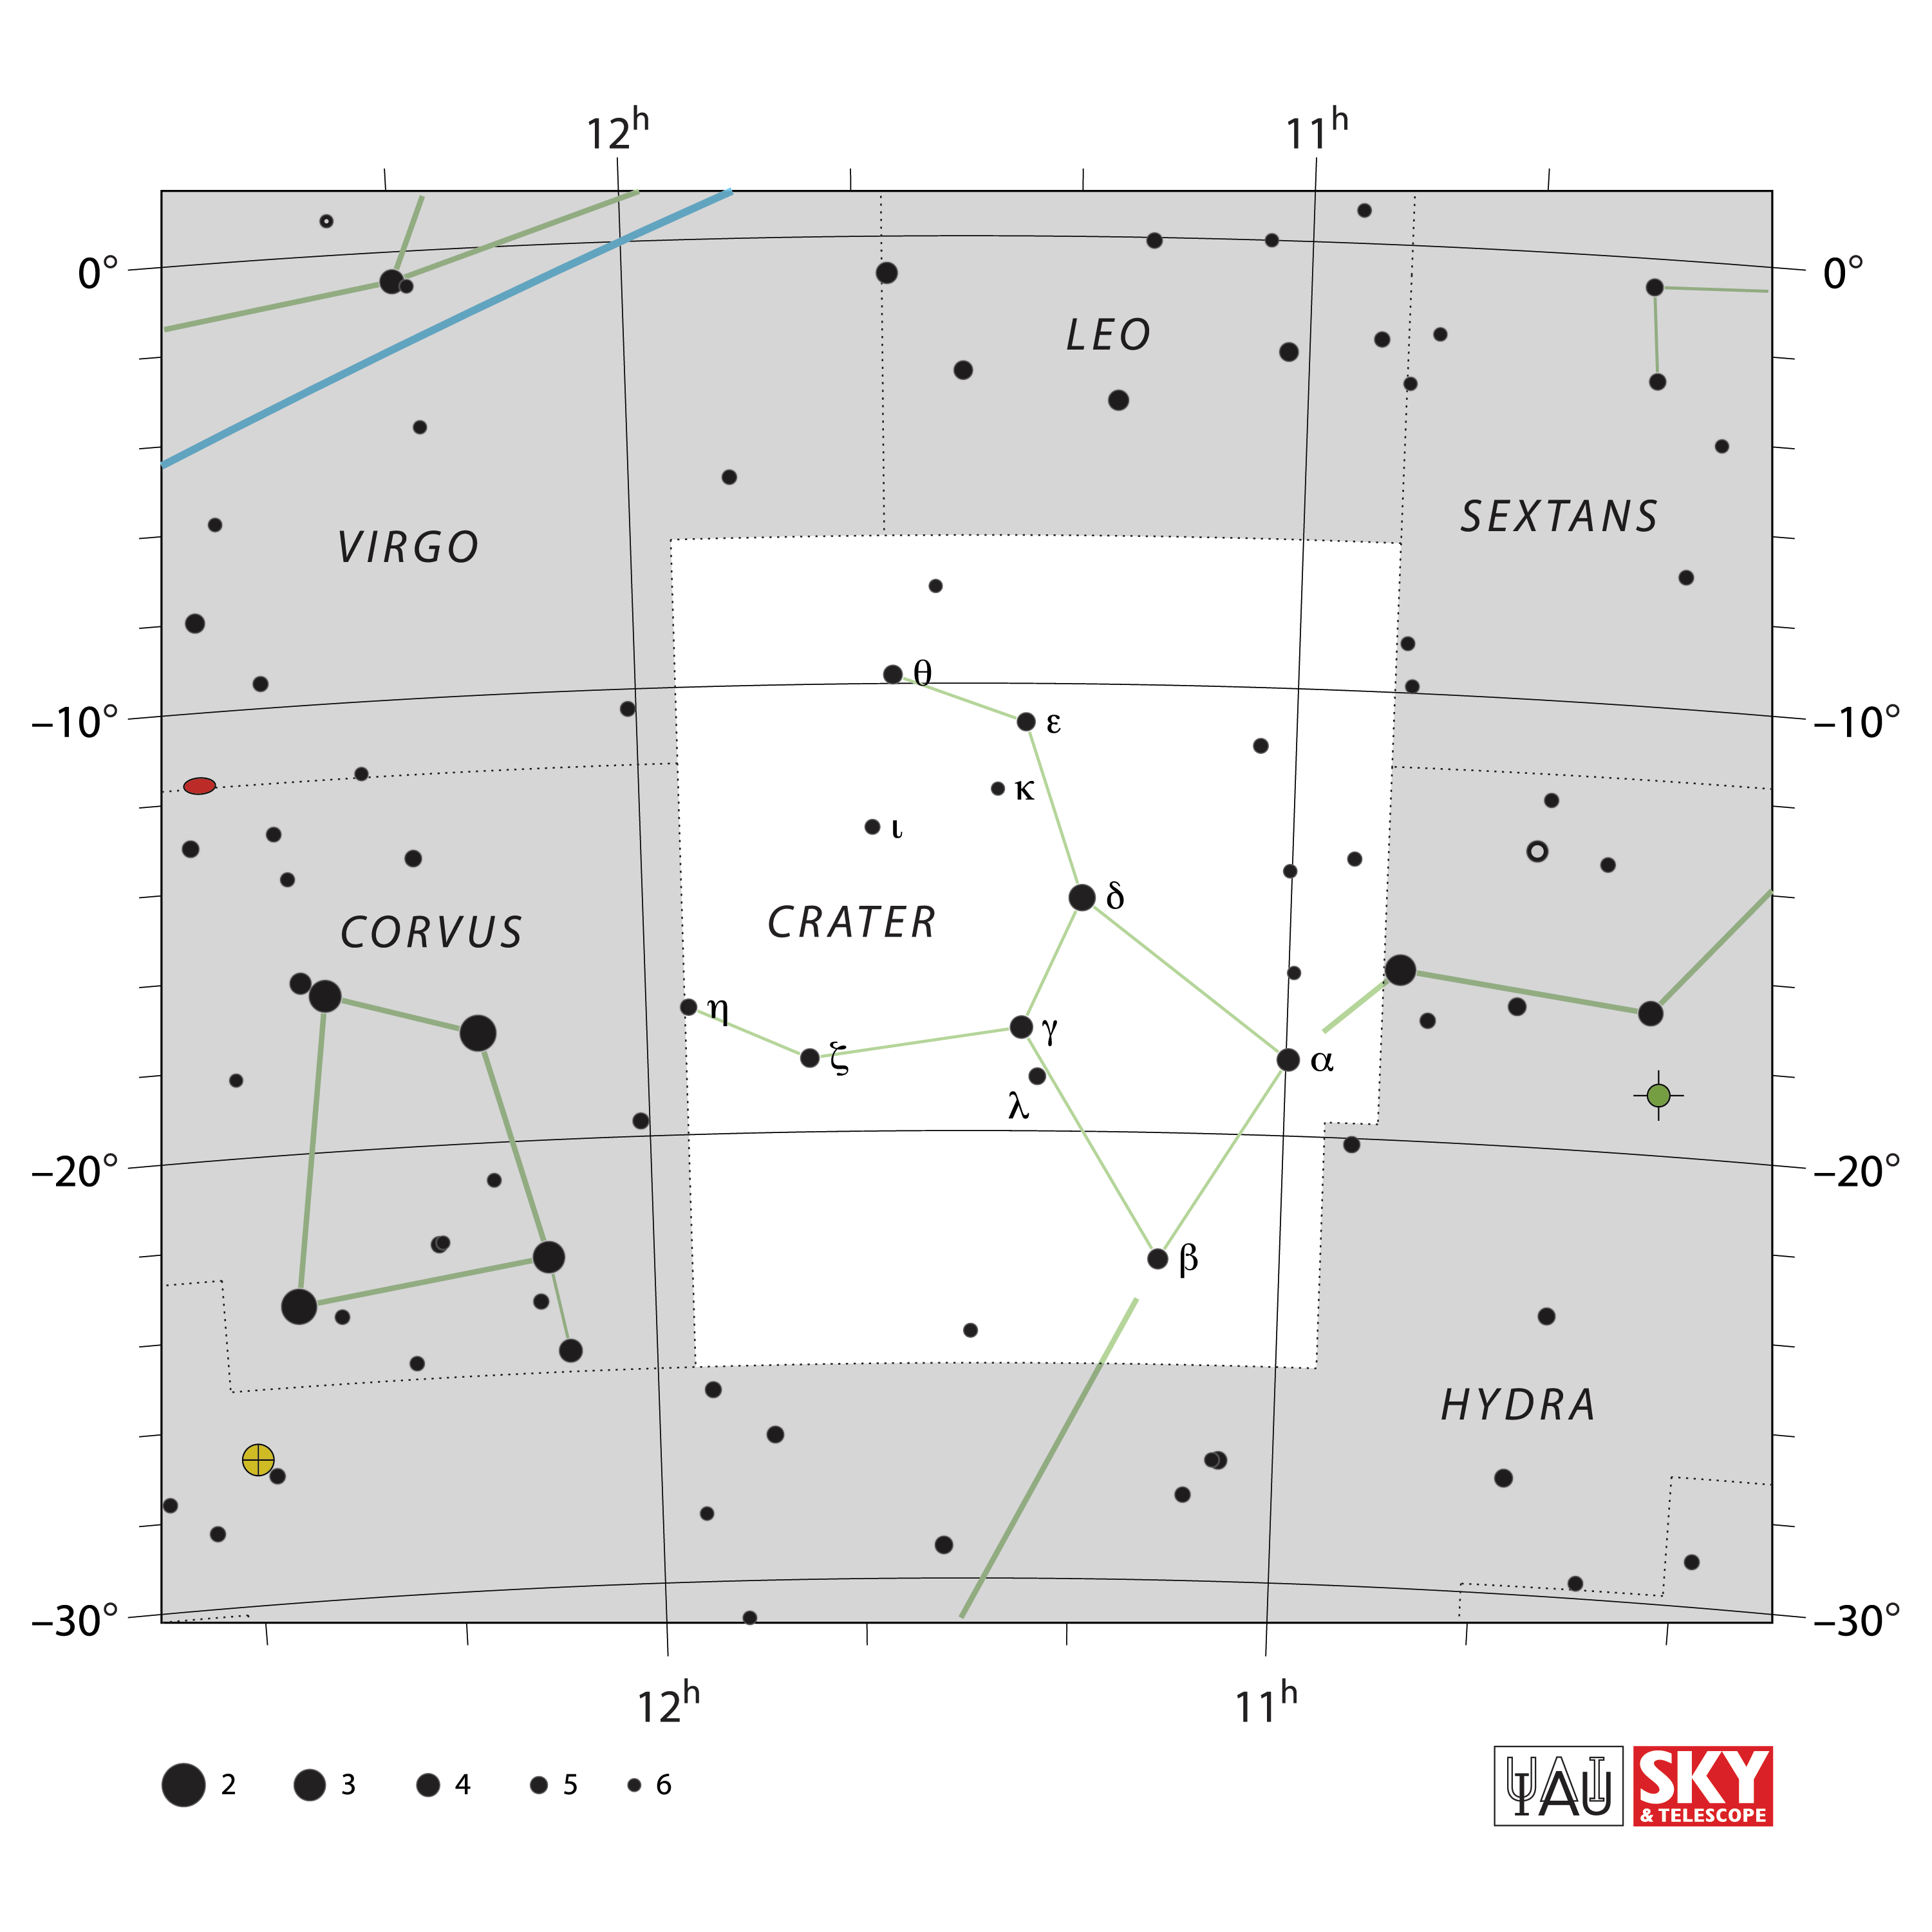

Crater

Credit: IAU and Sky & Telescope